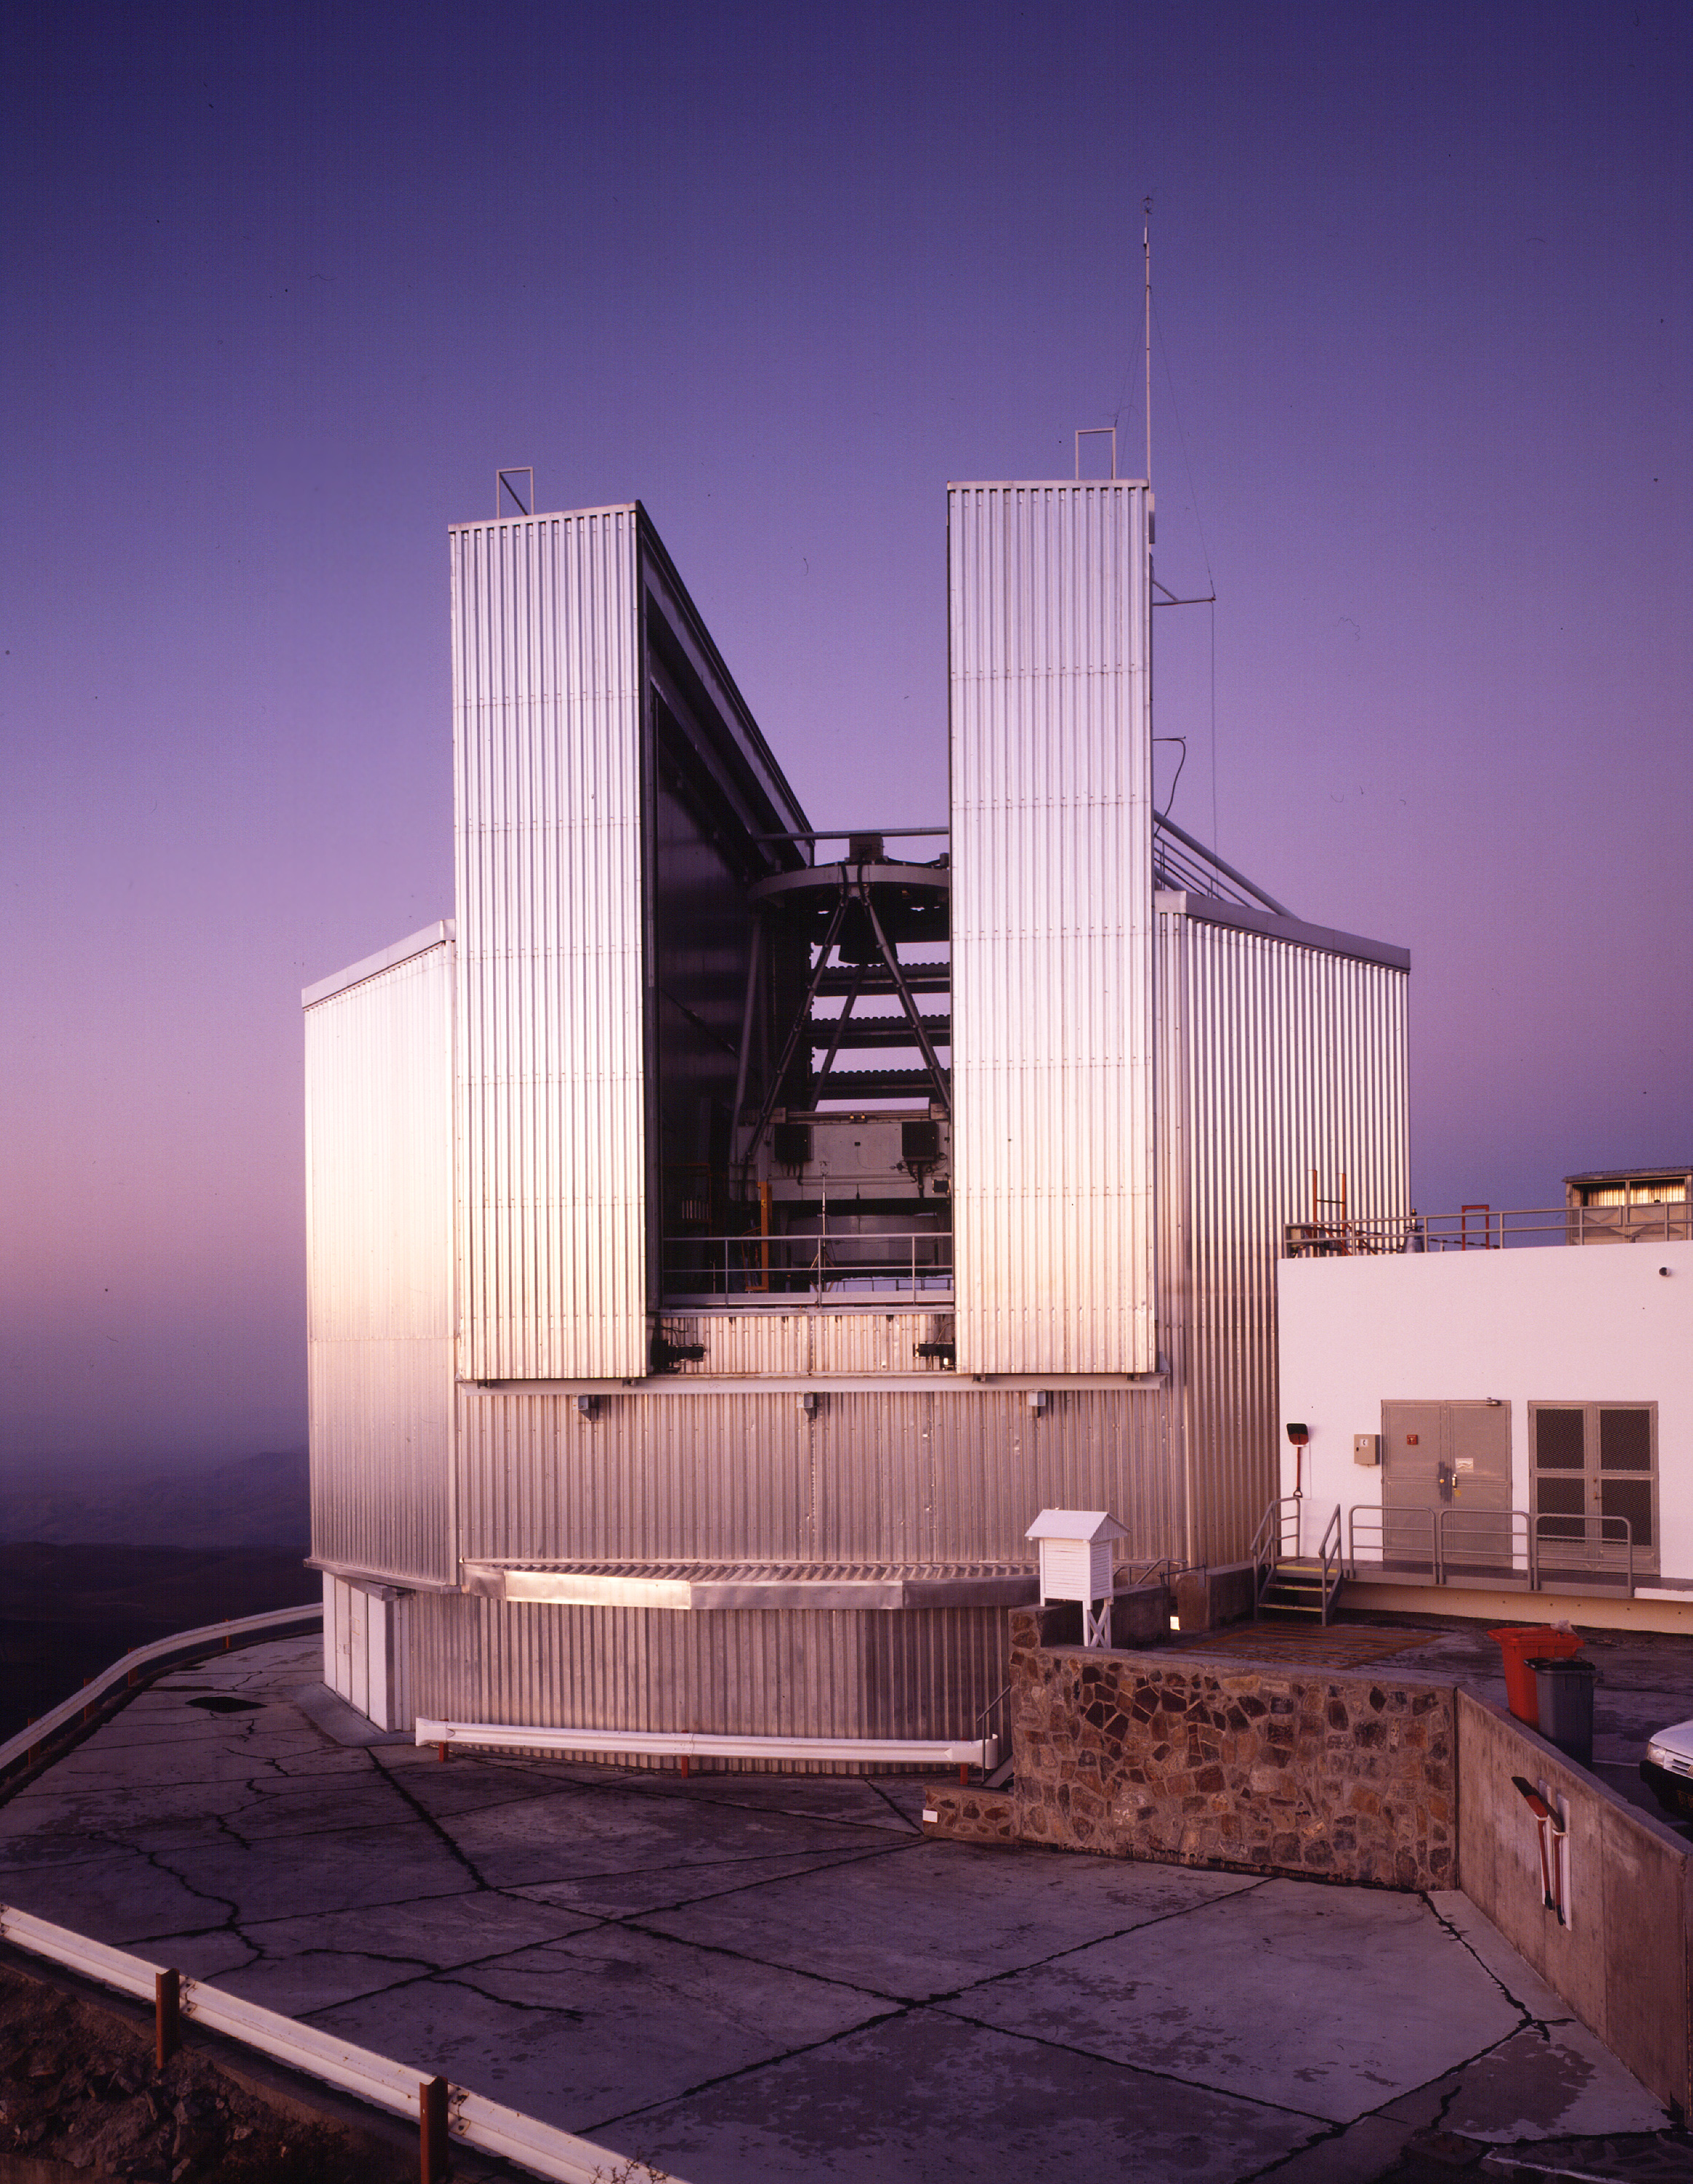

New Technology Telescope

The New Technology Telescope at La Silla Observatory in Chile.

Credit: ESO